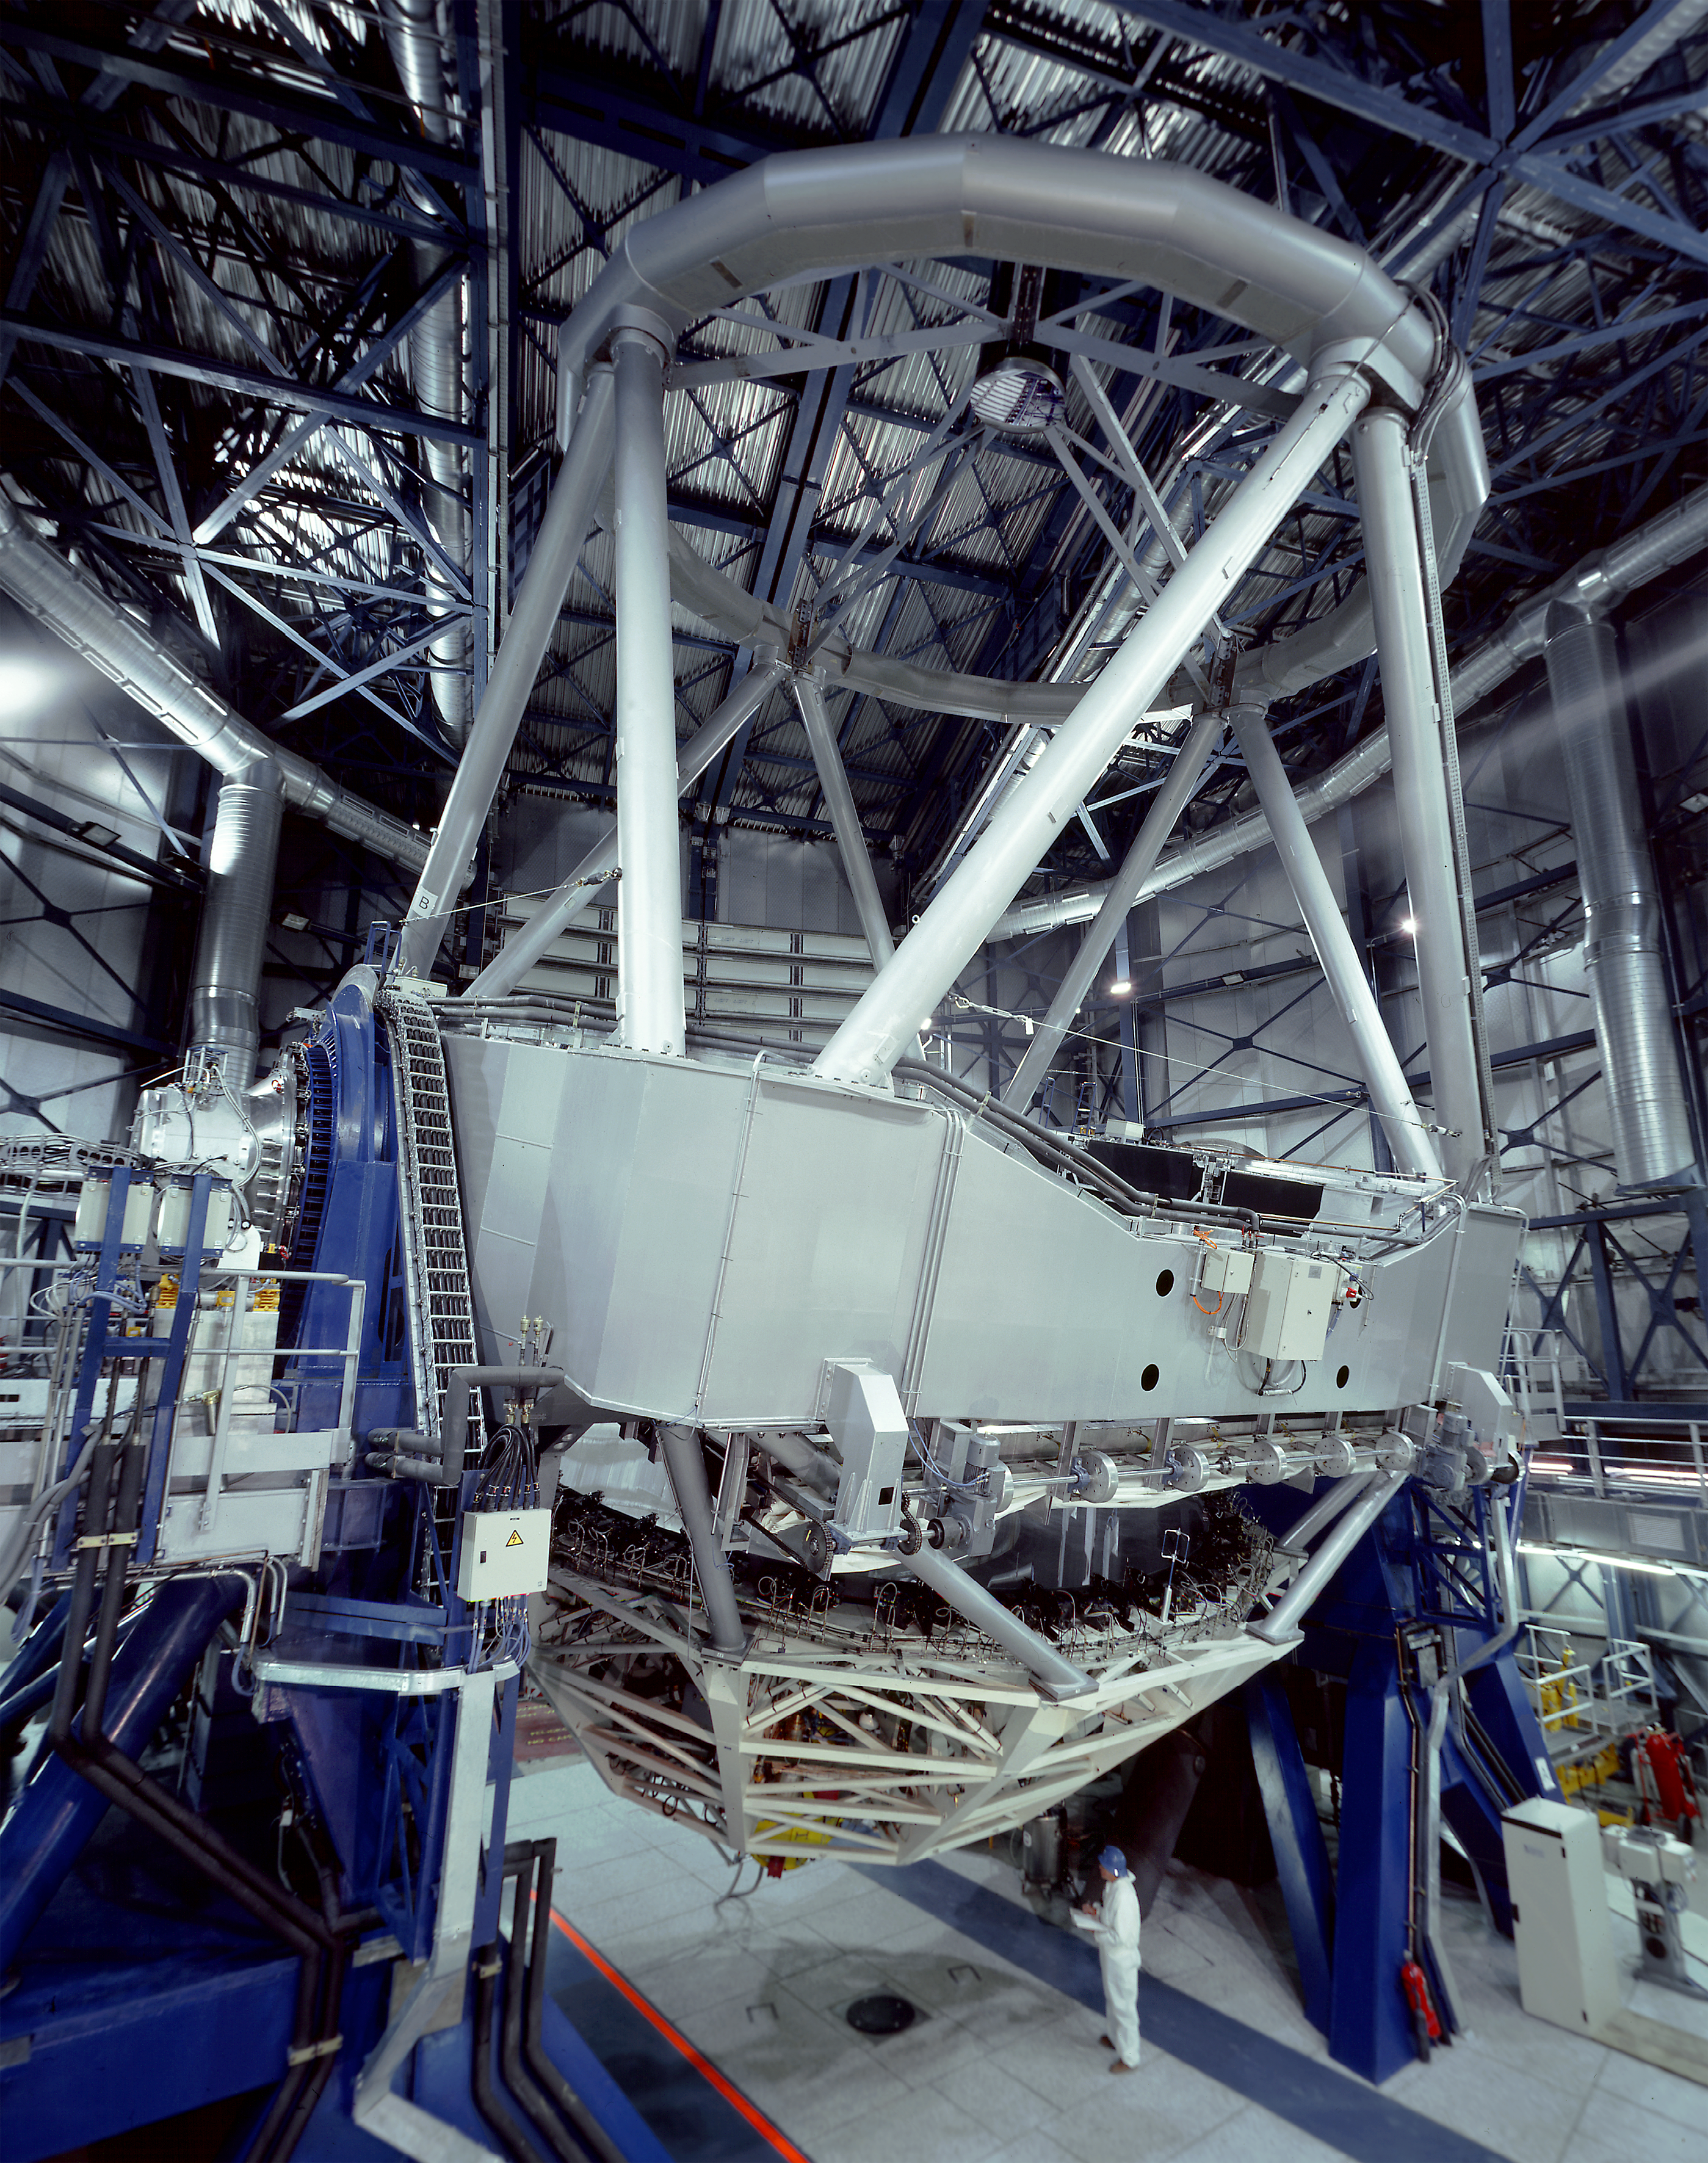

Wide-angle view of VLT UT1

This wide-angle view of VLT UT1 was obtained with a 6x6 cm photographic camera and a fisheye lens, resulting in some unavoidable distortion.

Credit: ESO